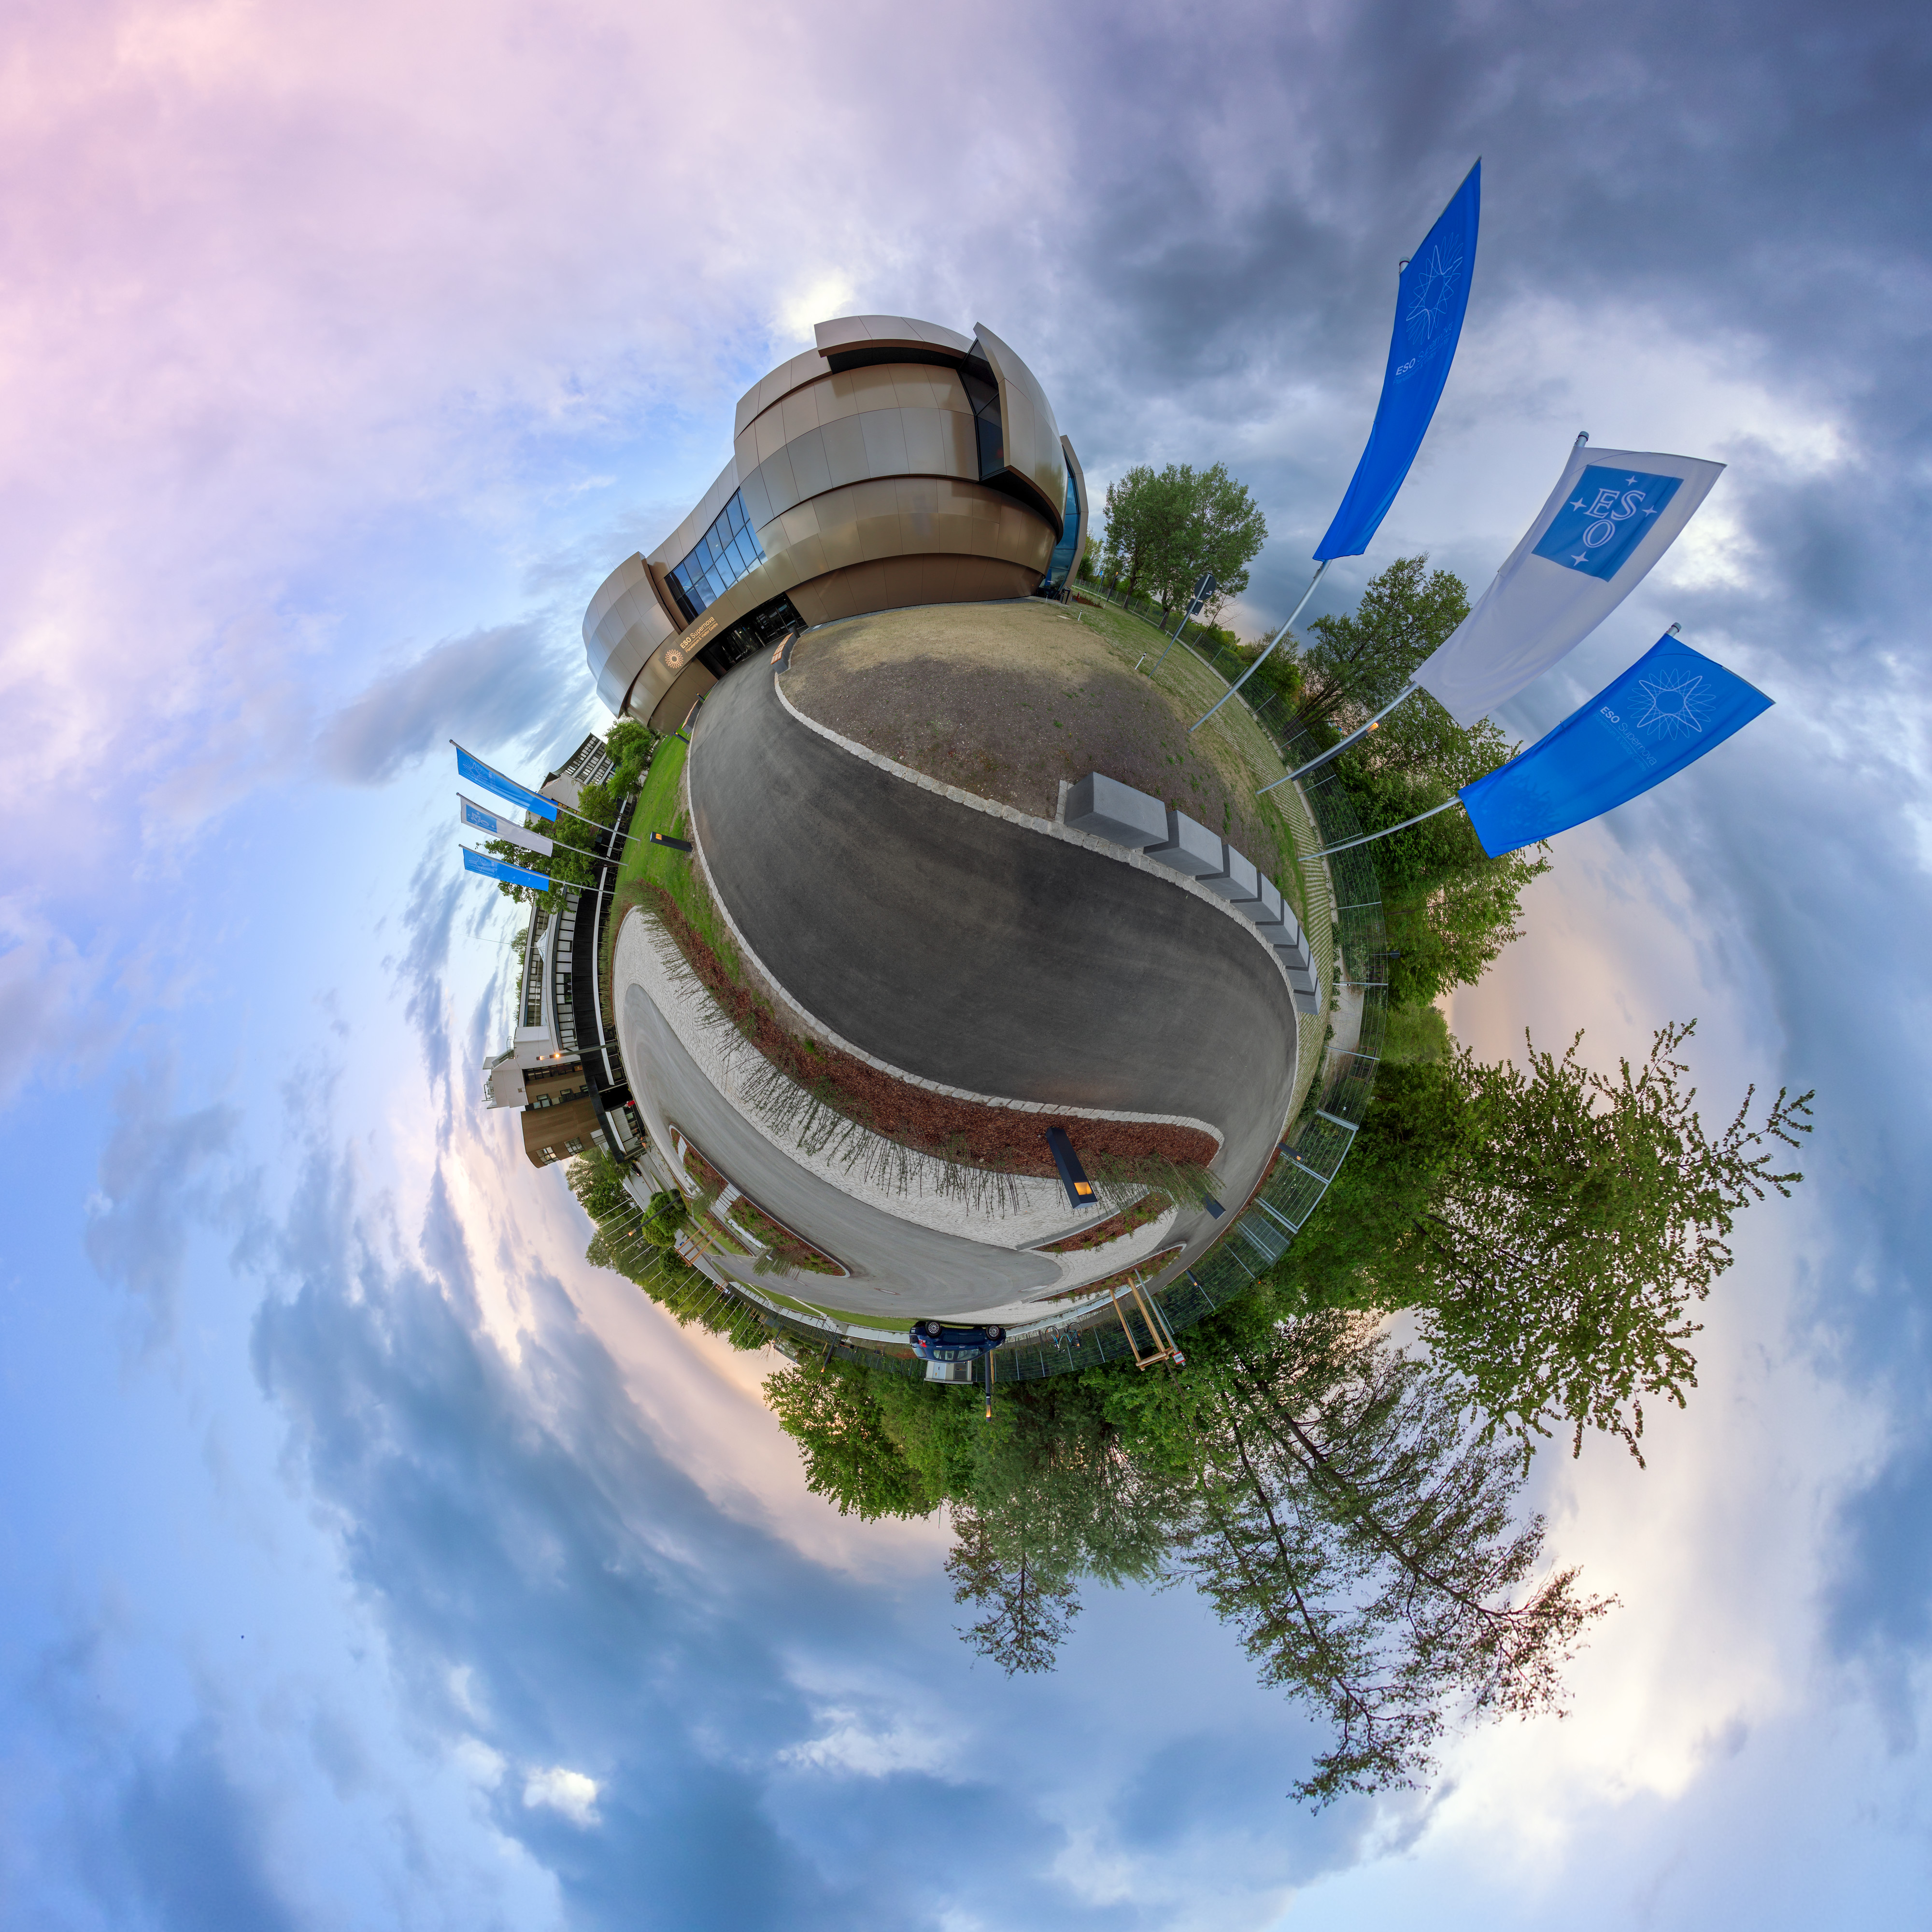

ESO Supernova in the clouds

Artistic photograph of the ESO Supernova Planetarium & Visitor Centre.

Credit: P. Horálek/ESO